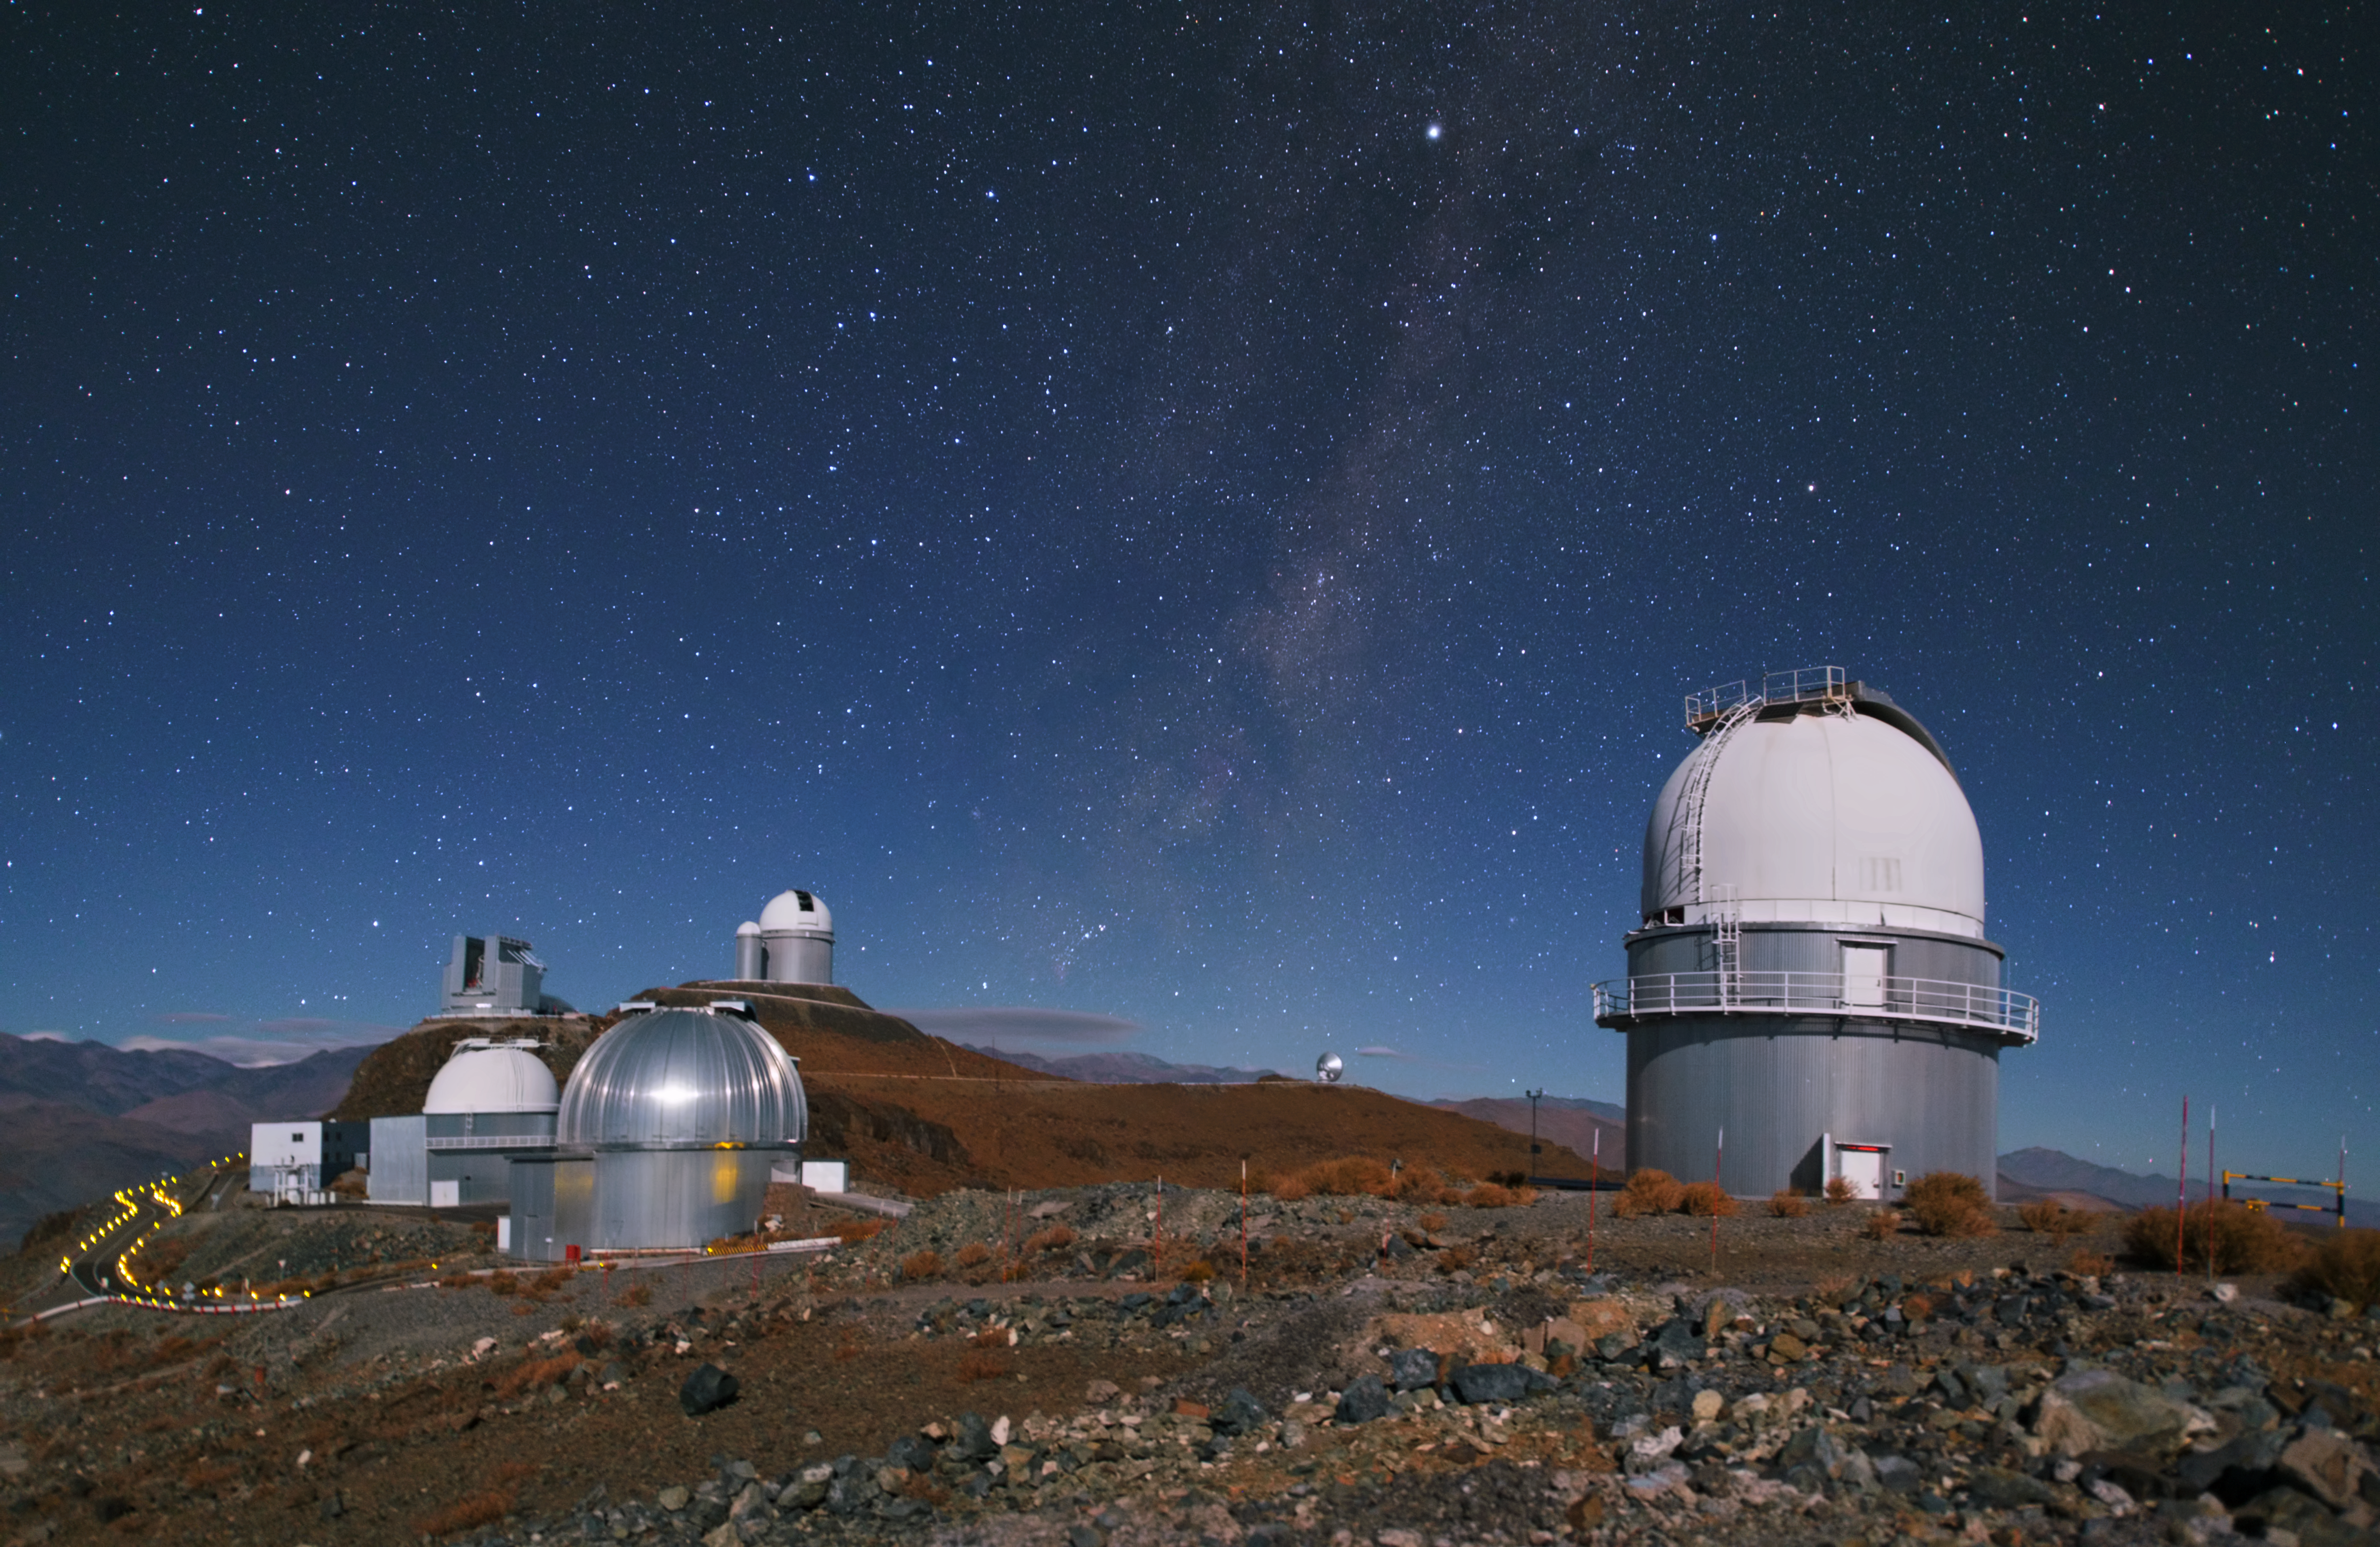

La Silla scatter

Some of La Silla's telescopes are scattered across this image. In the front is the Danish 1.54-metre telescope that has been in use at La Silla since 1979. Behind it we can see the MPG/ESO 2.2-metre telescope with a silver dome and the decommissioned ESO 1-metre Schmidt telescope with a white dome. Slightly higher up and further away are the New Technology Telescope (NTT) with its angular housing and the ESO 3.6-metre telescope. In the distance we can also see the 15-metre dish of the Swedish-ESO Submillimetre Telescope (SEST) that was decommissioned in 2003.

Credit: Y. Beletsky (LCO)/ESO